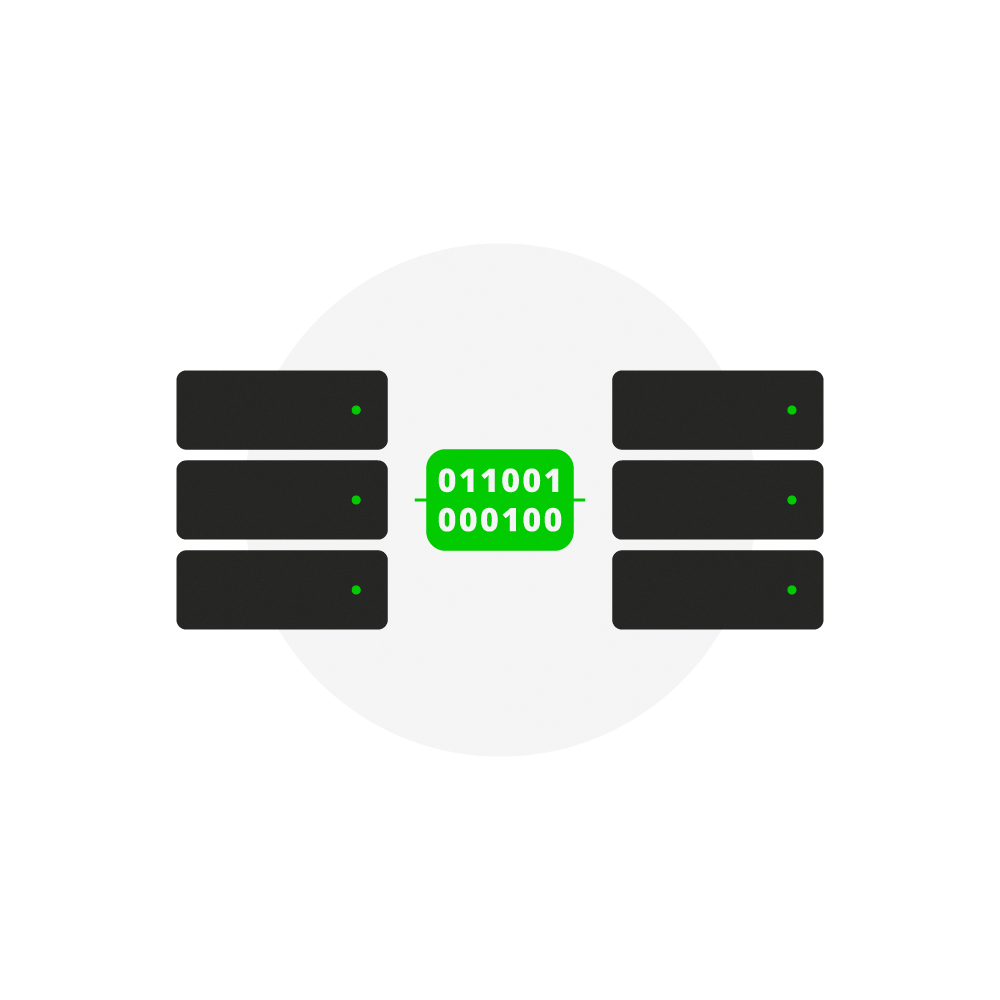

Rubin Data Transfers Icon

An icon representing NSF-DOE Vera C. Rubin Observatory data transfers.

Credit: Rubin Observatory/NSF/AURA